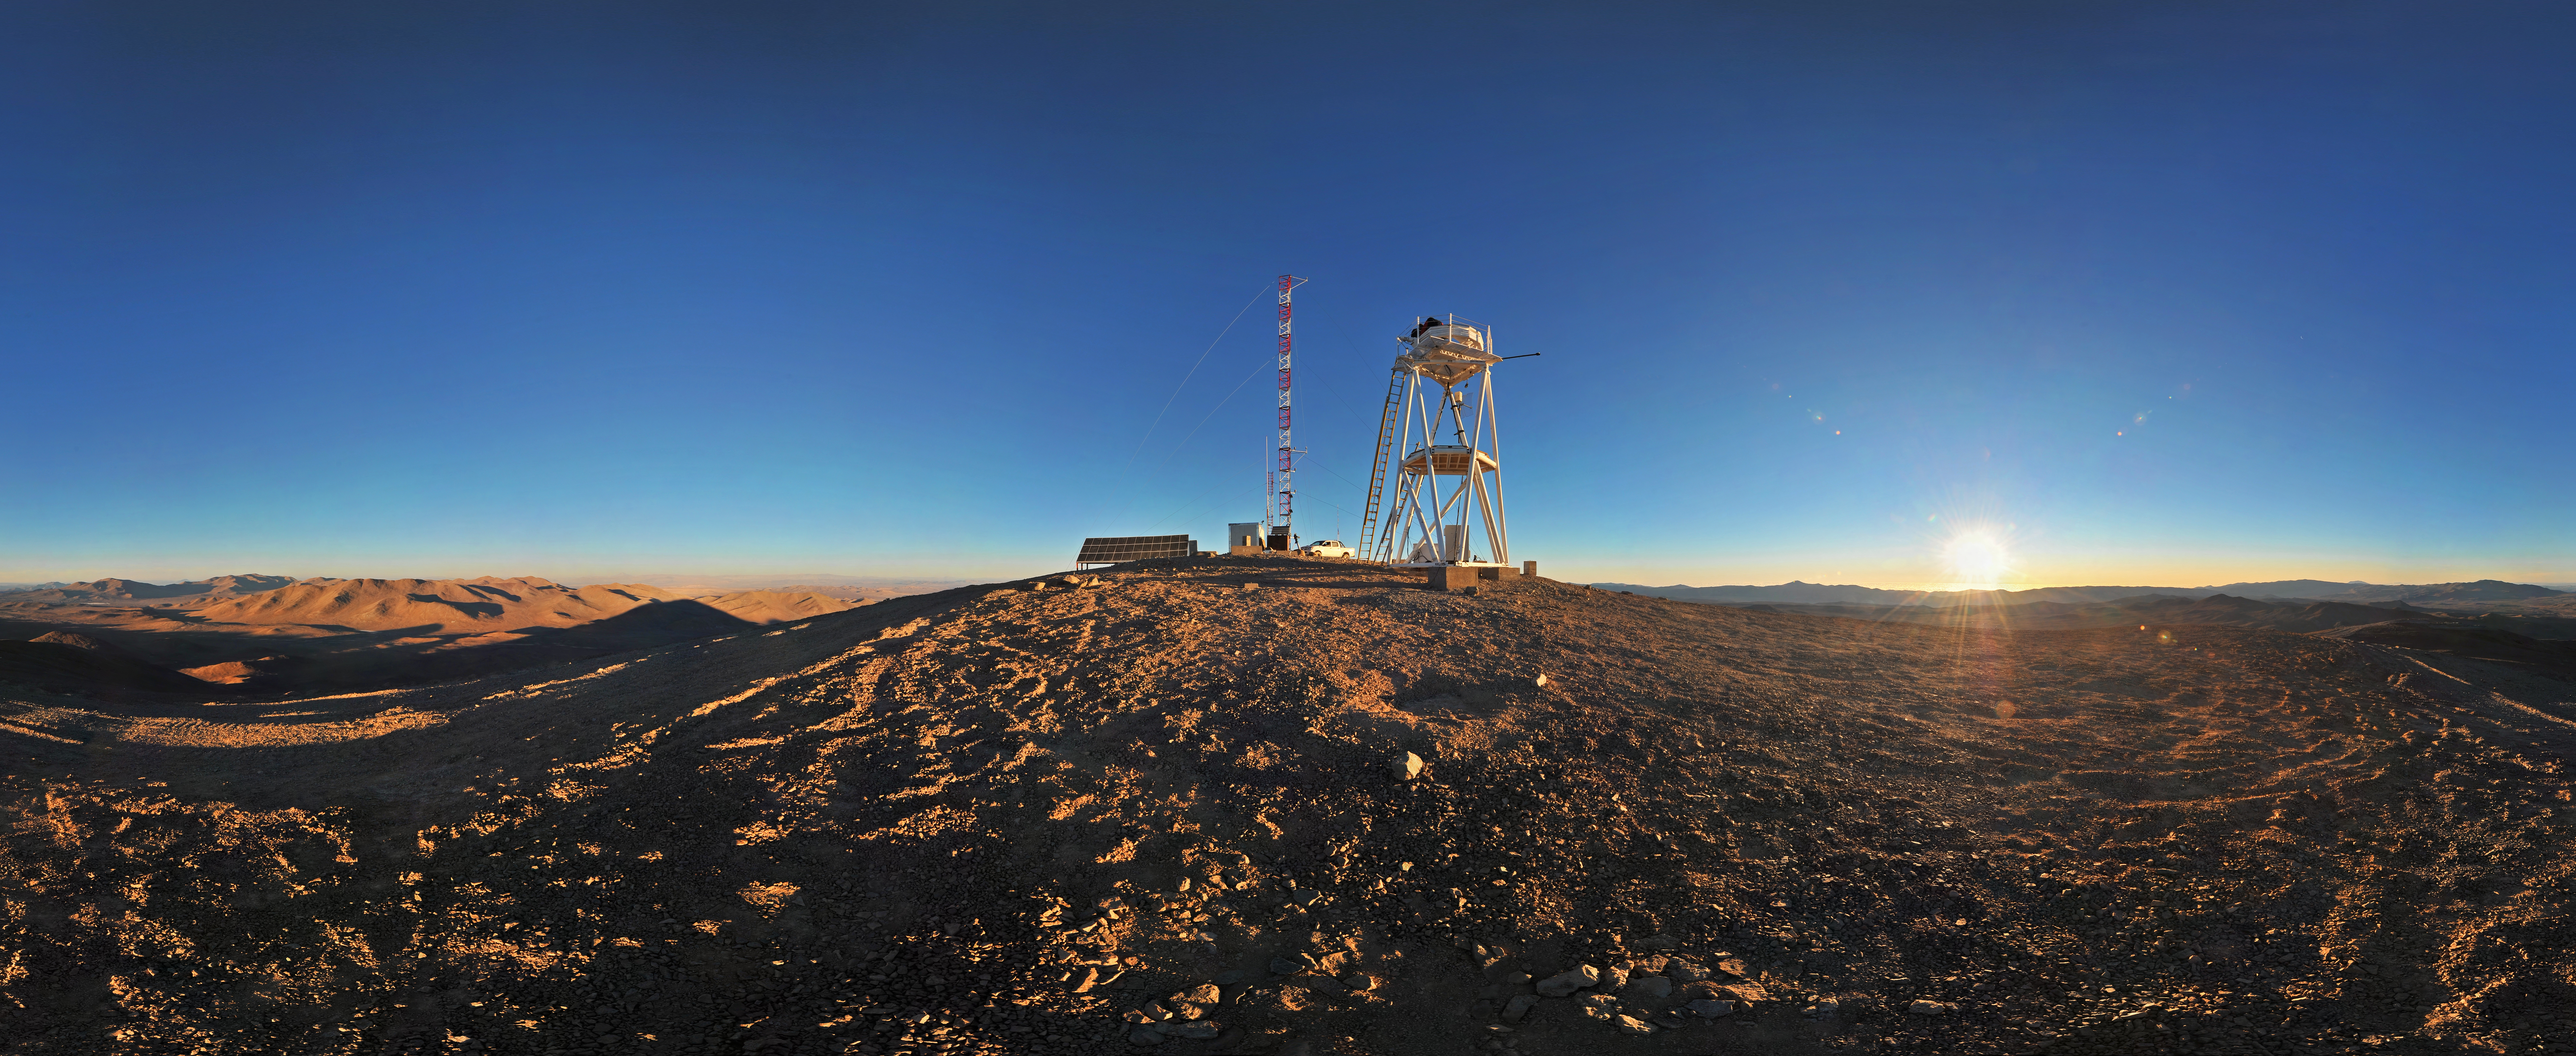

Cerro Armazones at sunset

Amazing equirectangular panorama of Cerro Armazones in the Chilean desert, near ESO's Paranal Observatory, site of the Very Large Telescope (VLT). Cerro Armazones was chosen as the site for the planned European Extremely Large Telescope (E-ELT), which, with its 40-metre-class diameter mirror, will be the world’s biggest eye on the sky.

Credit: ESO/S. Brunier